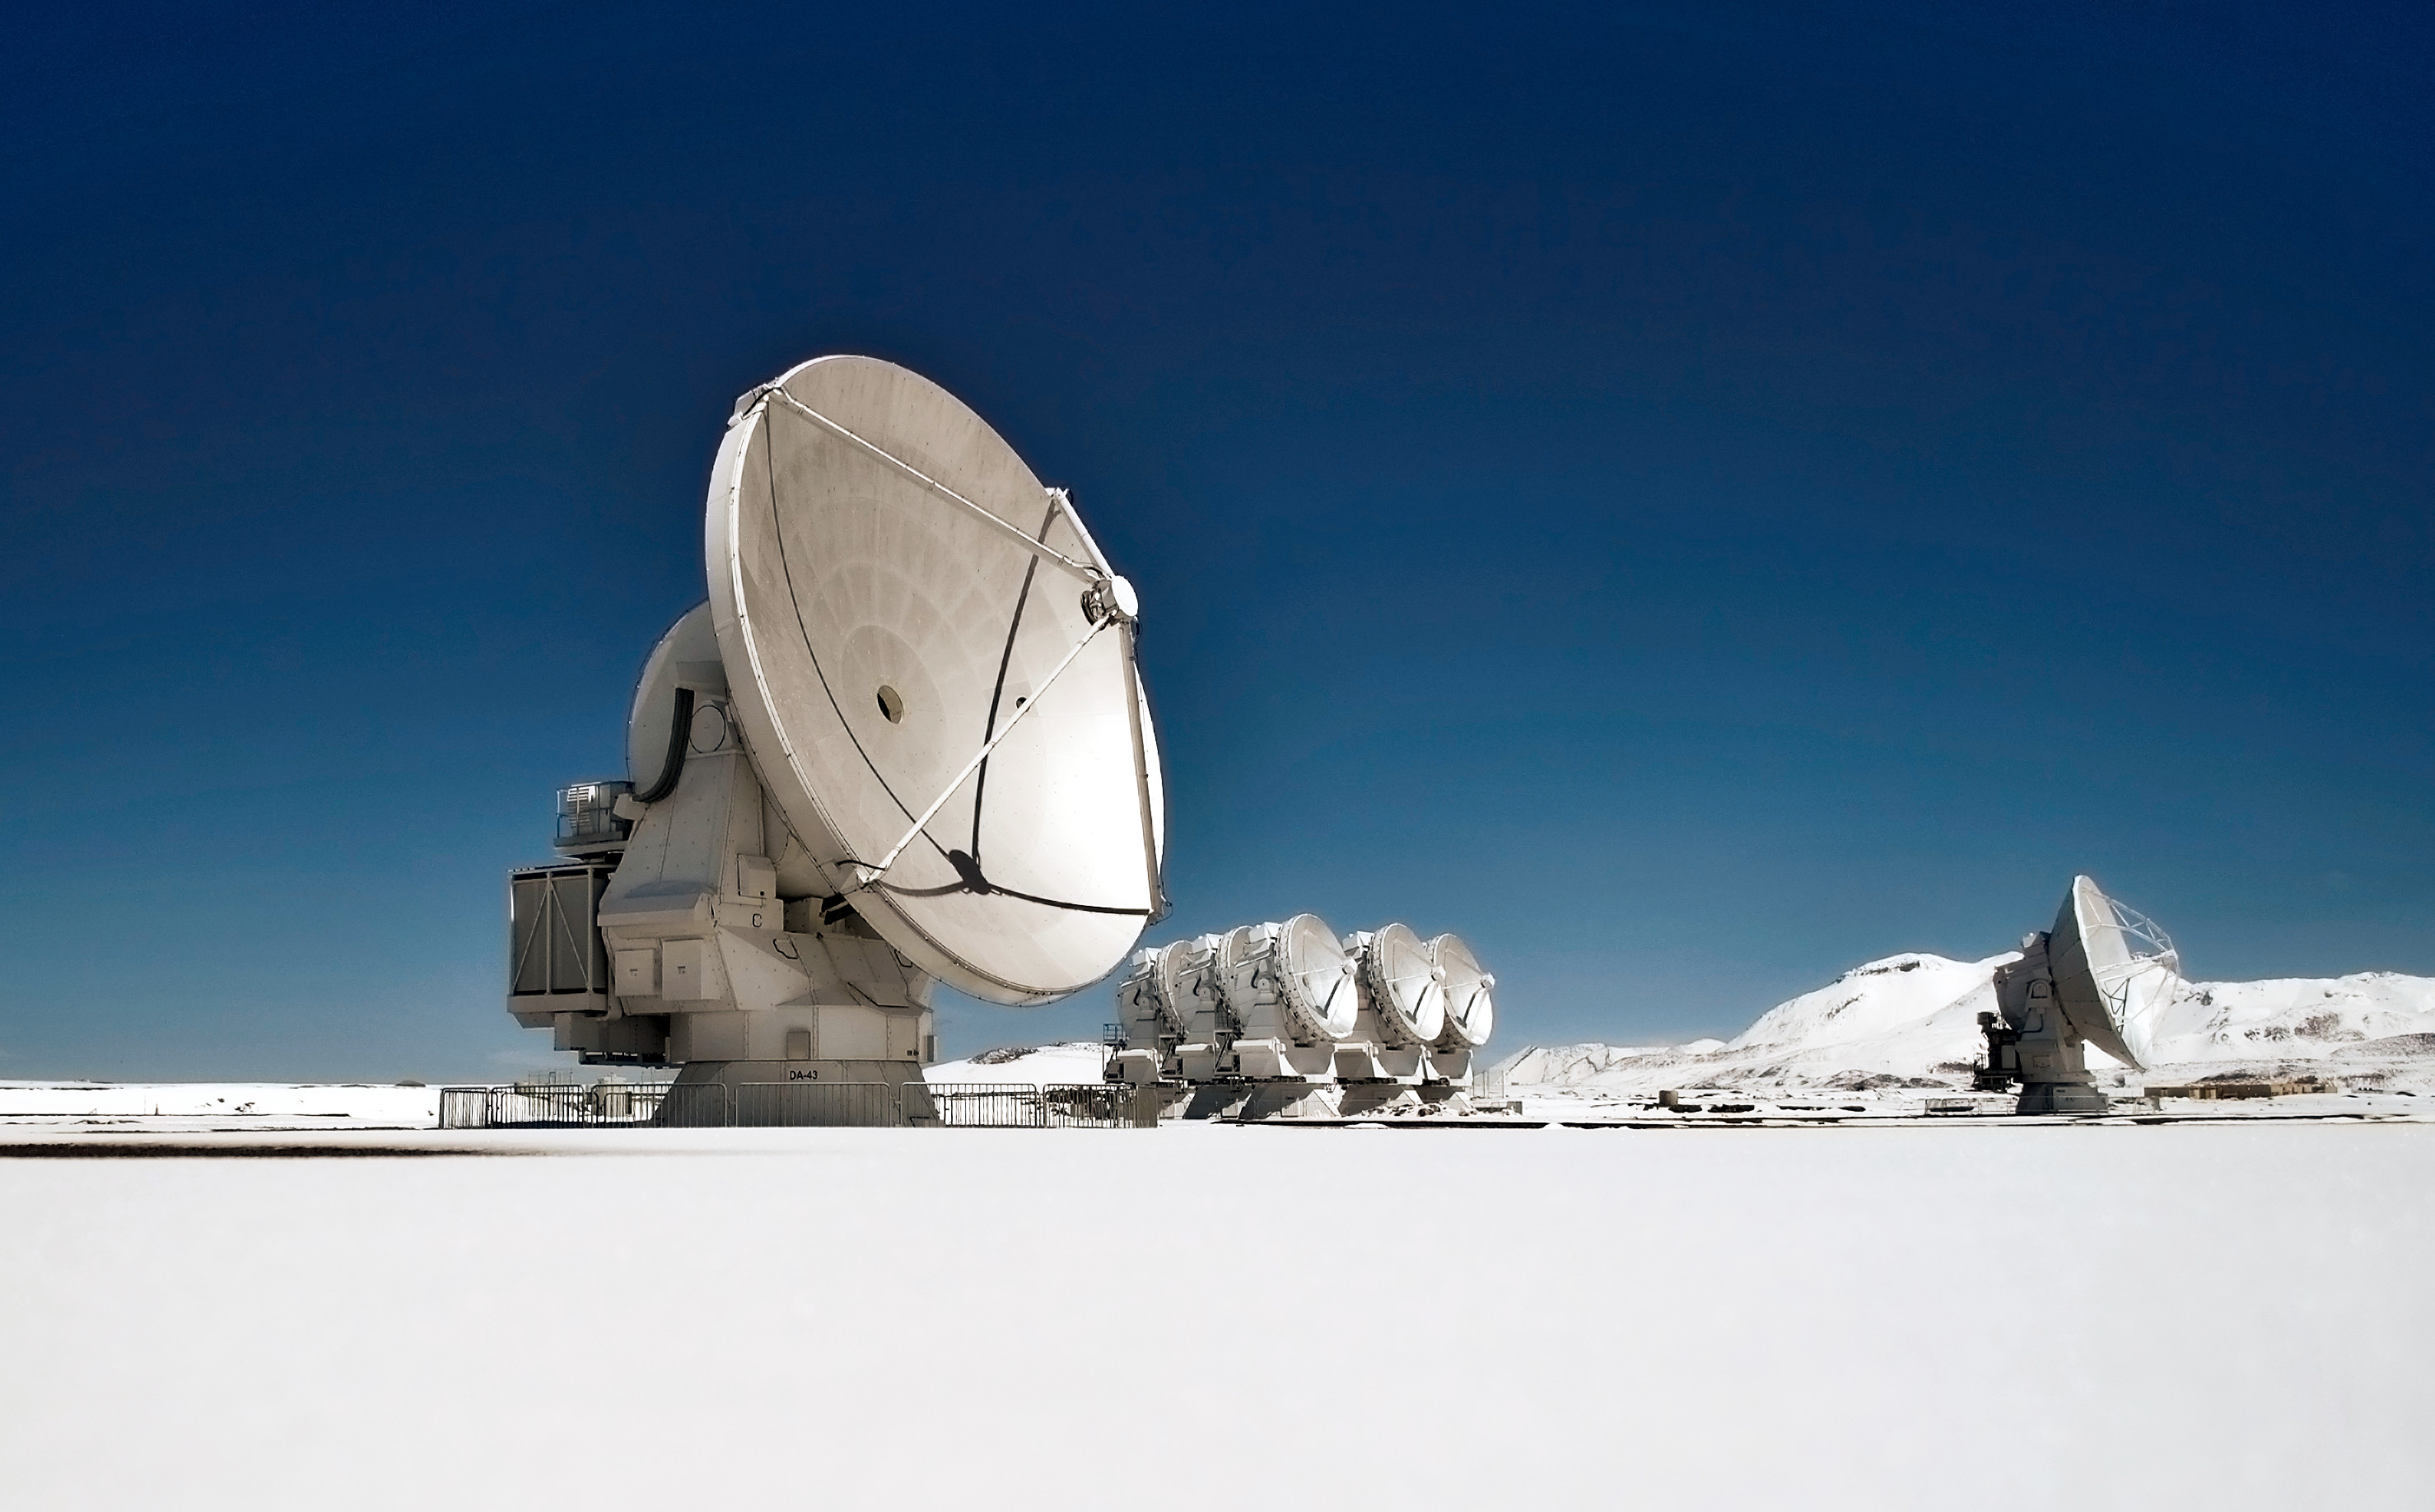

Lots of

This image shows several antennas which make up part of ALMA. ALMA will be composed initially of 66 high precision antennas located on the Chajnantor plateau, 5000 meters altitude in northern Chile.

Credit: Sergio Otárola - ALMA (ESO/NAOJ/NRAO)